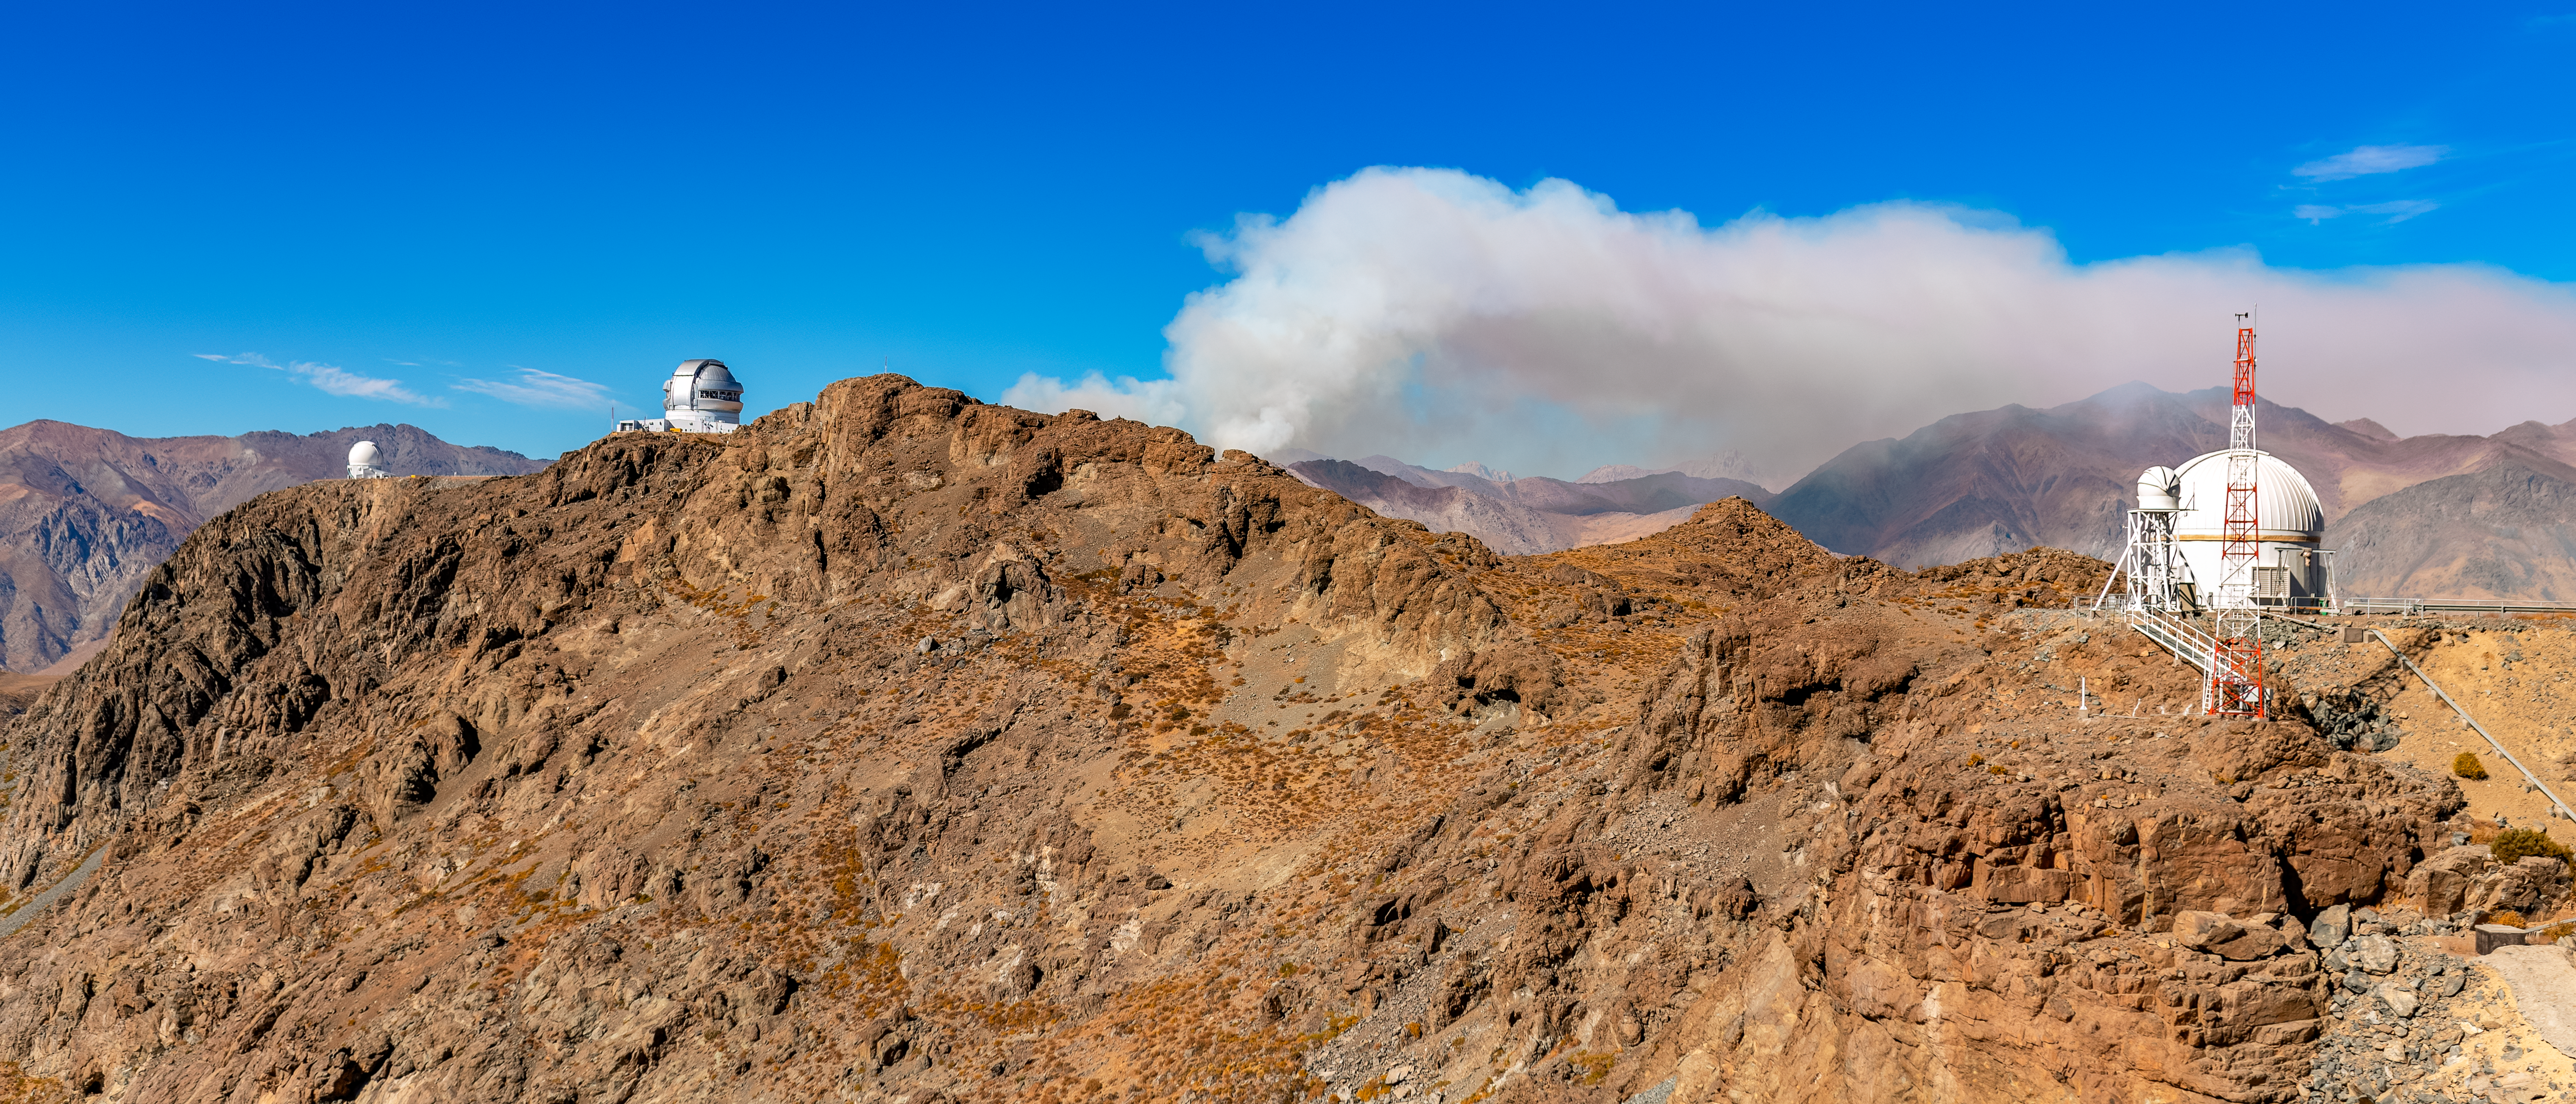

Fire Near Cerro Pachón

A wildfire burns near Cerro Pachón in Chile, sending smoke into the sky above the Rubin Auxiliary Telescope (right), the Gemini South telescope (middle), and the SOAR Telescope (left).

Credit: NOIRLab/NSF/AURA/P. Horálek